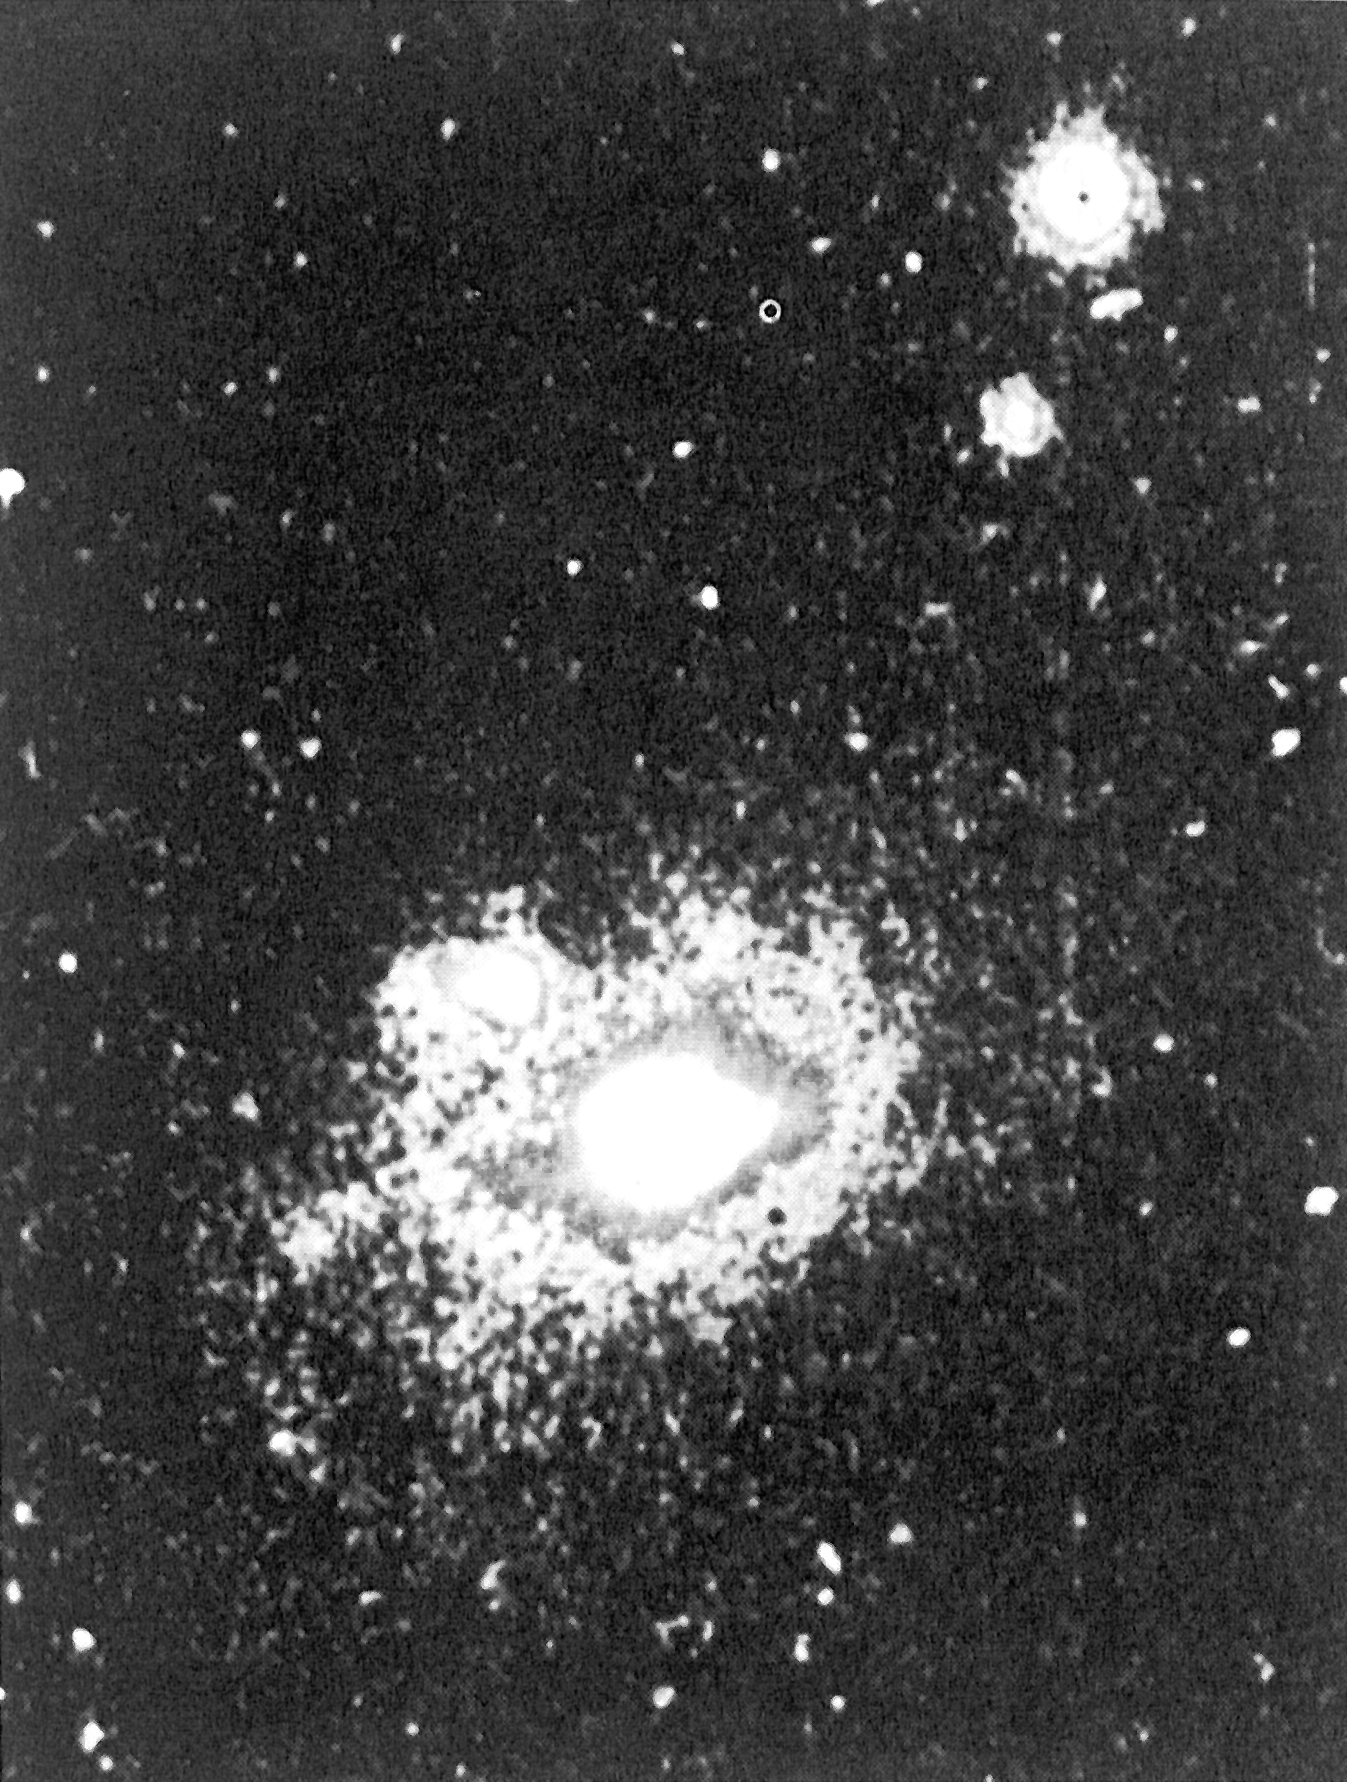

False-colour CCD-image of the southern radio galaxy PKS 2152-69

This false-colour CCD-image of the southern radio galaxy PKS 2152-69 shows the gas cloud in which quasar-like activity has been discovered. The highly energetic cloud is seen to the upper left of the bright centre in the otherwise normal radio galaxy. The image was obtained by subtracting a continuum image from another made in the red light of hydrogen and nitrogen. They were exposed with a CCD camera at the 2.2 m telescope at the ESO La Silla observatory.

Credit: ESO